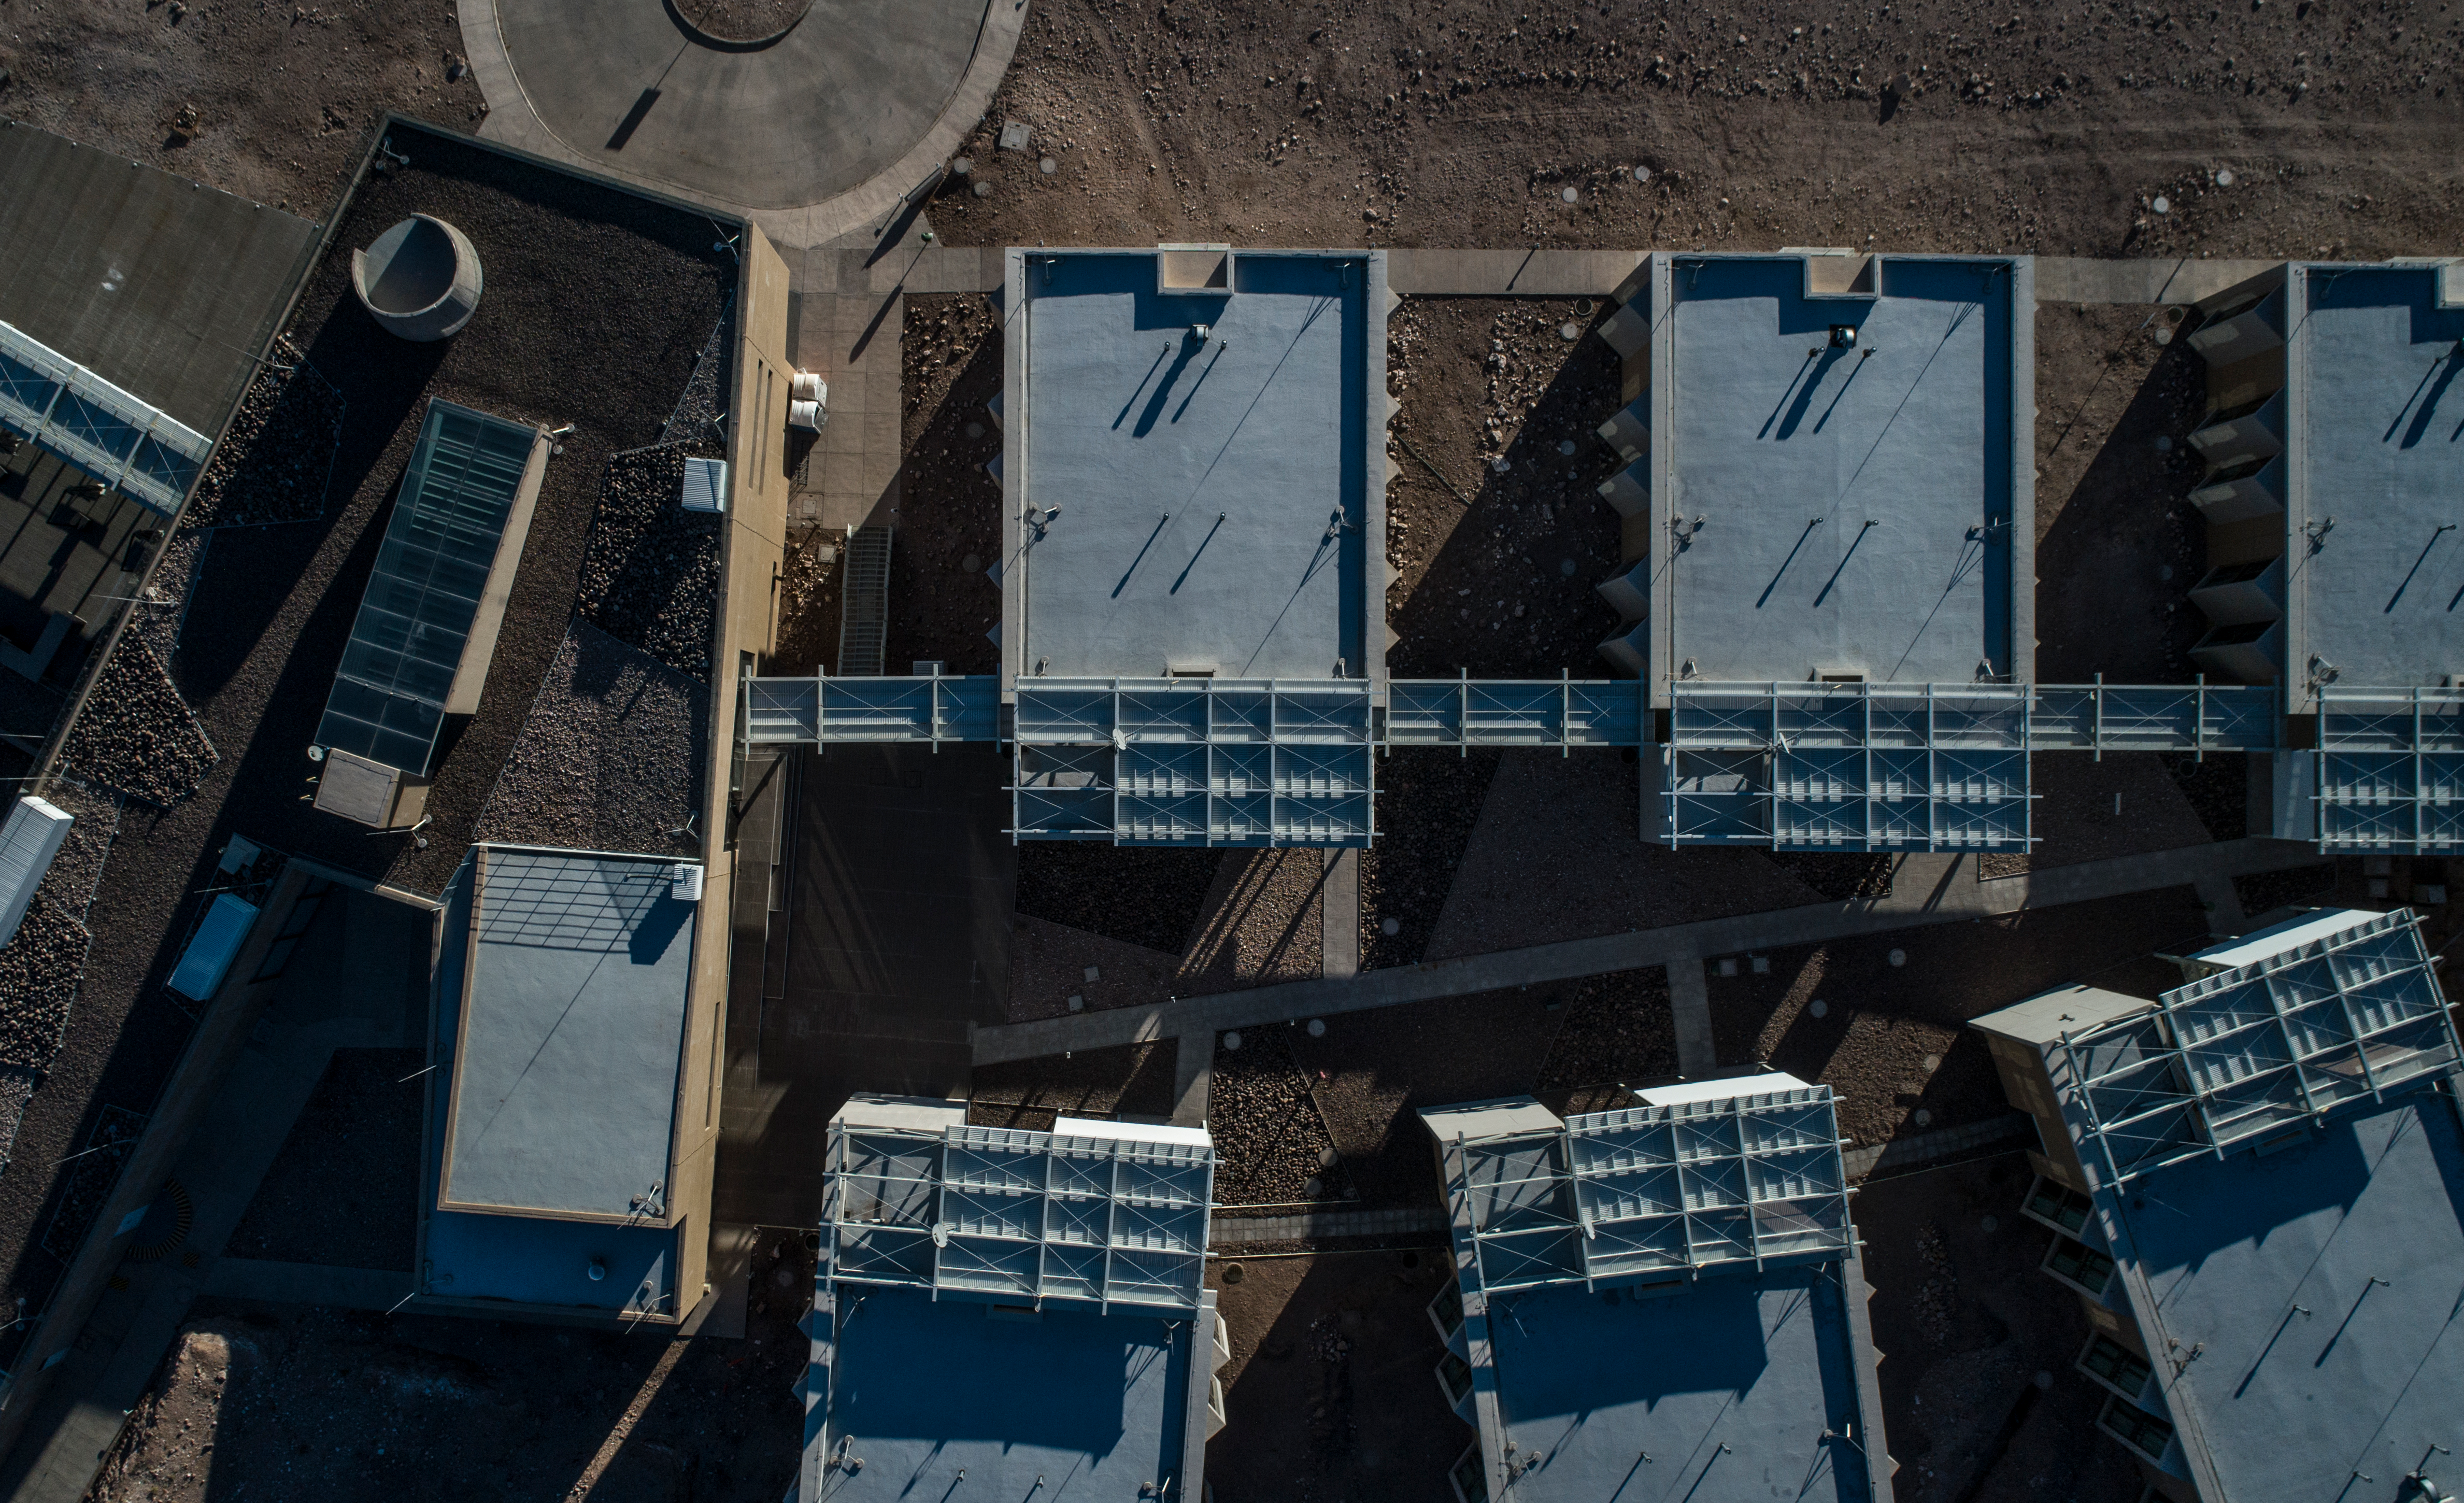

ALMA shutdown due to the Covid-19 pandemic in 2020

ALMA shutdown due to the Covid-19 pandemic in 2020. A Caretaking Team was in charge of guarding the observatory. A drone registered this images, accounting for the solitude of the ALMA base camp (OSF) and the antennas in the Chajnantor Plateau.

Credit: Ariel Marinkovic – X-CAM-ALMA (ESO/NAOJ/NRAO)